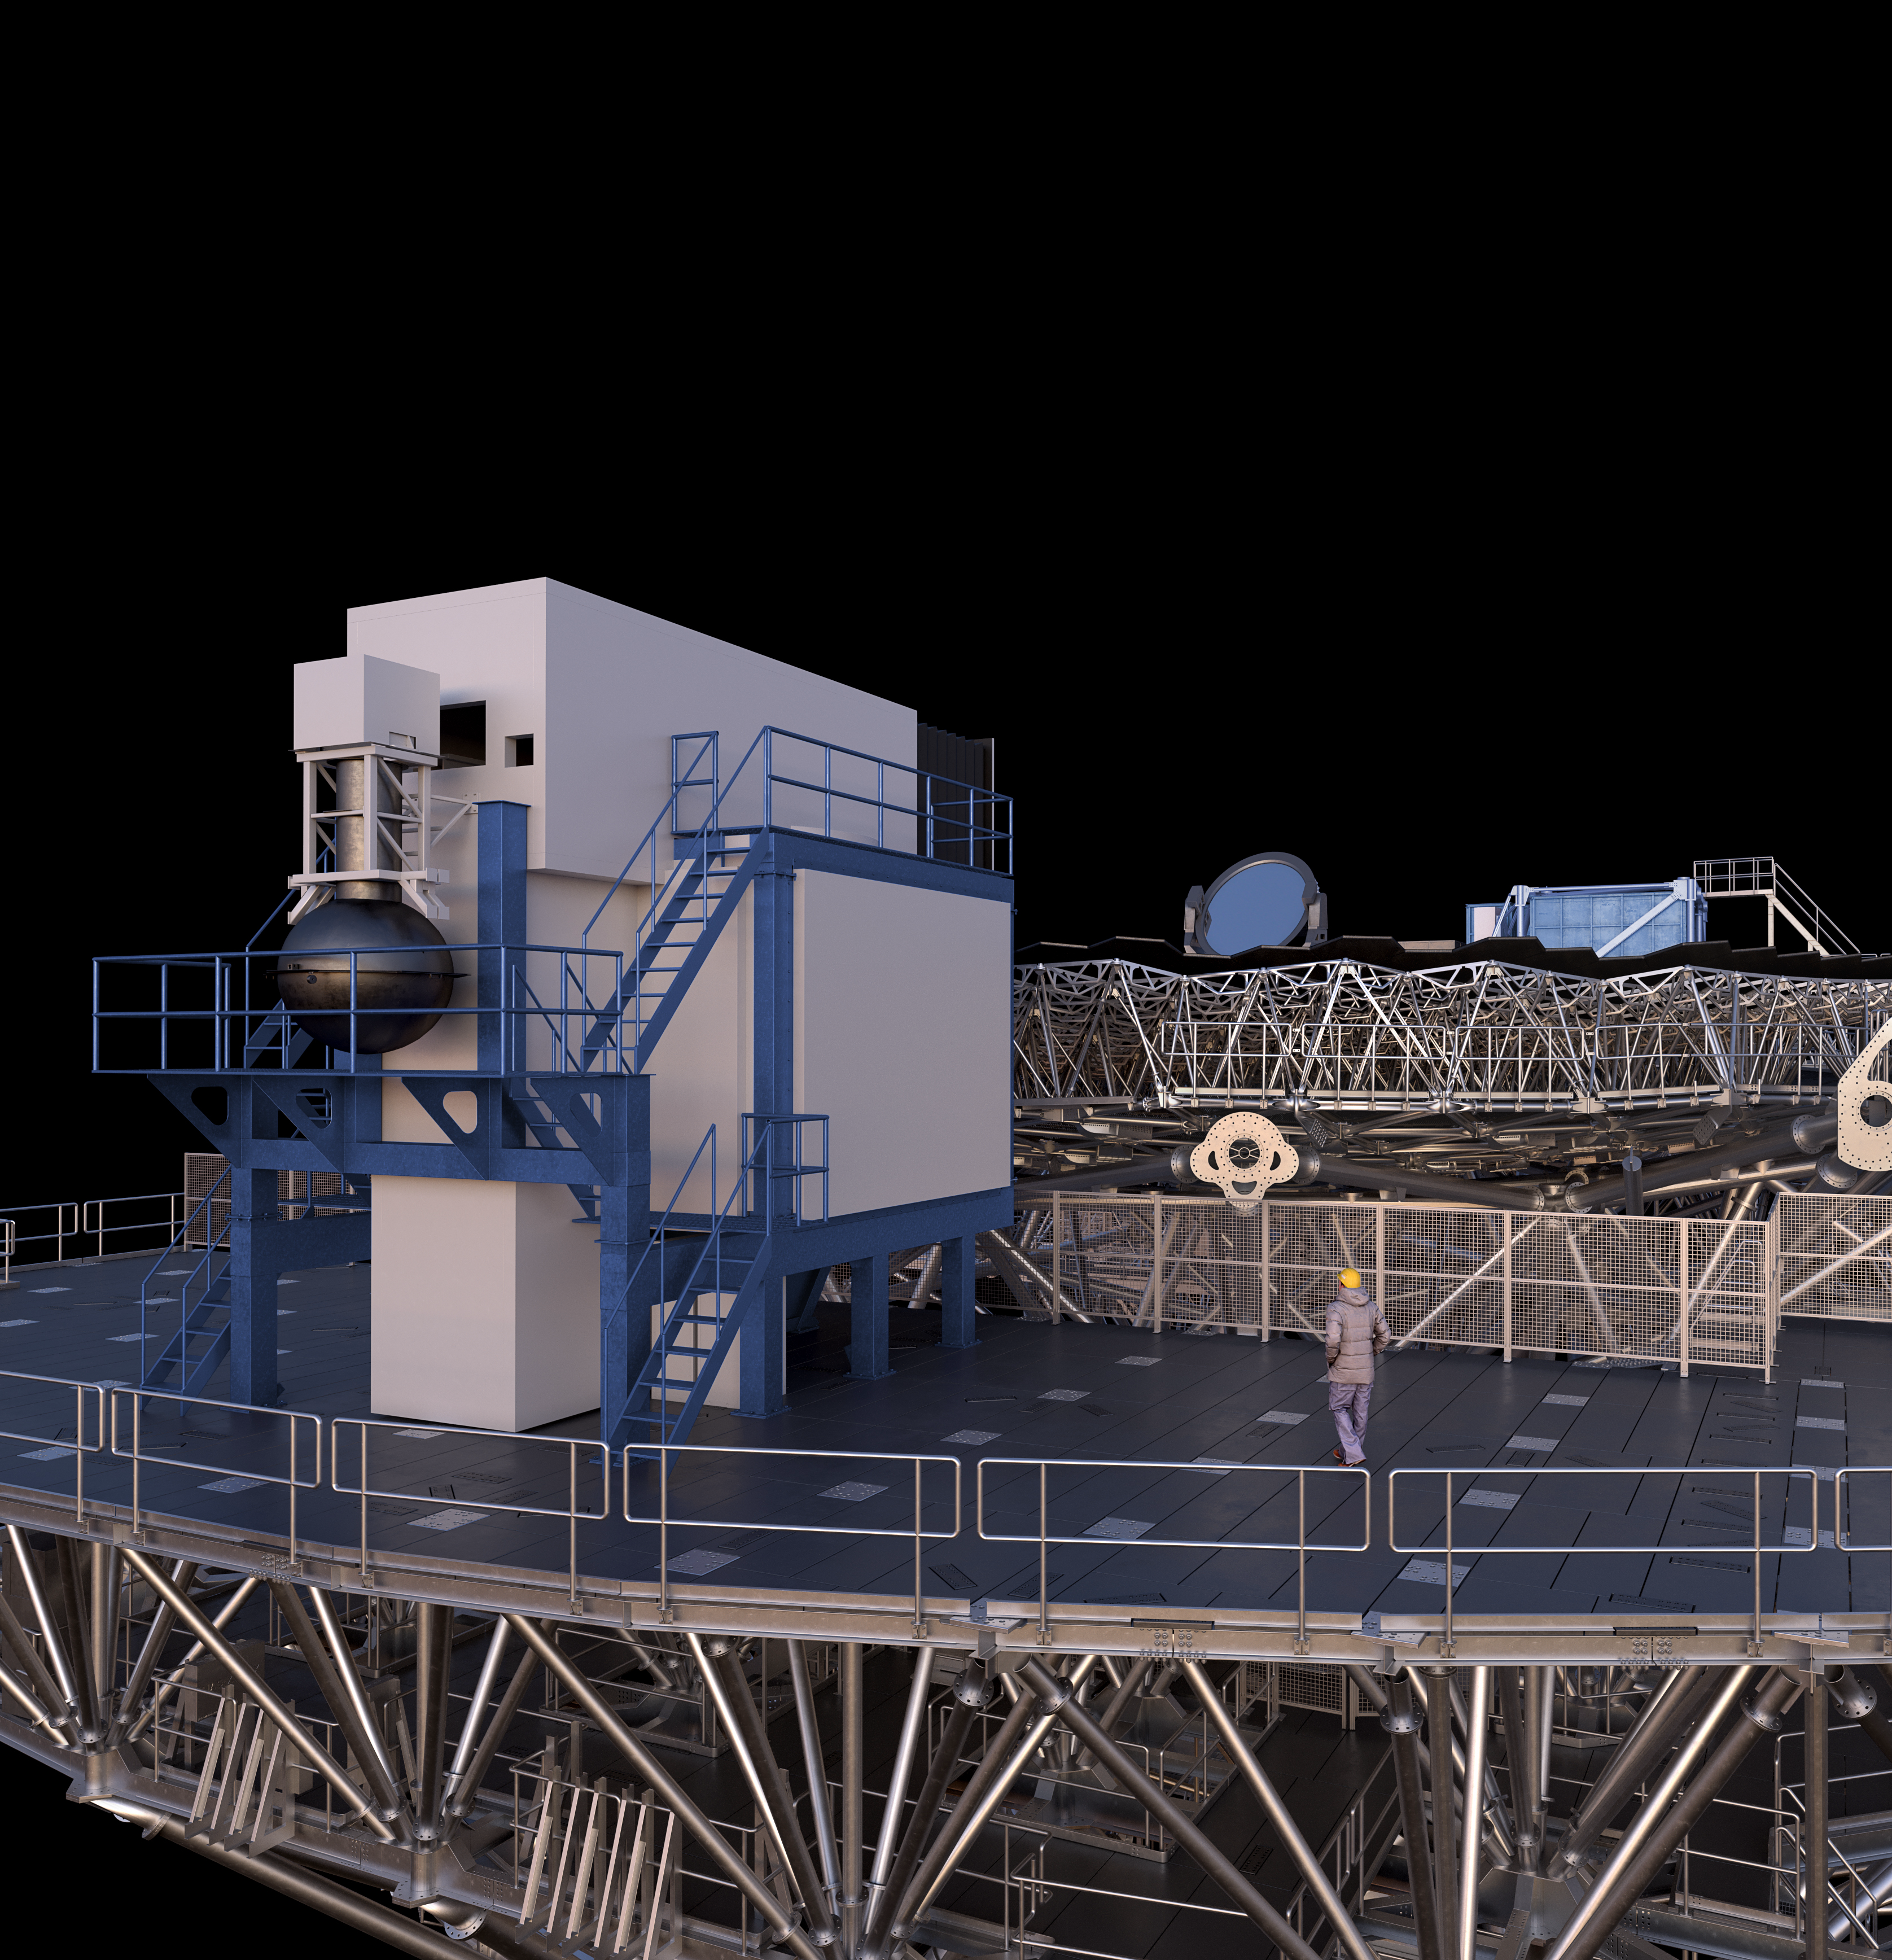

Thirty Meter Telescope Render

A 3D render of the Thirty Meter Telescope facility.

Credit: TMT International Observatory